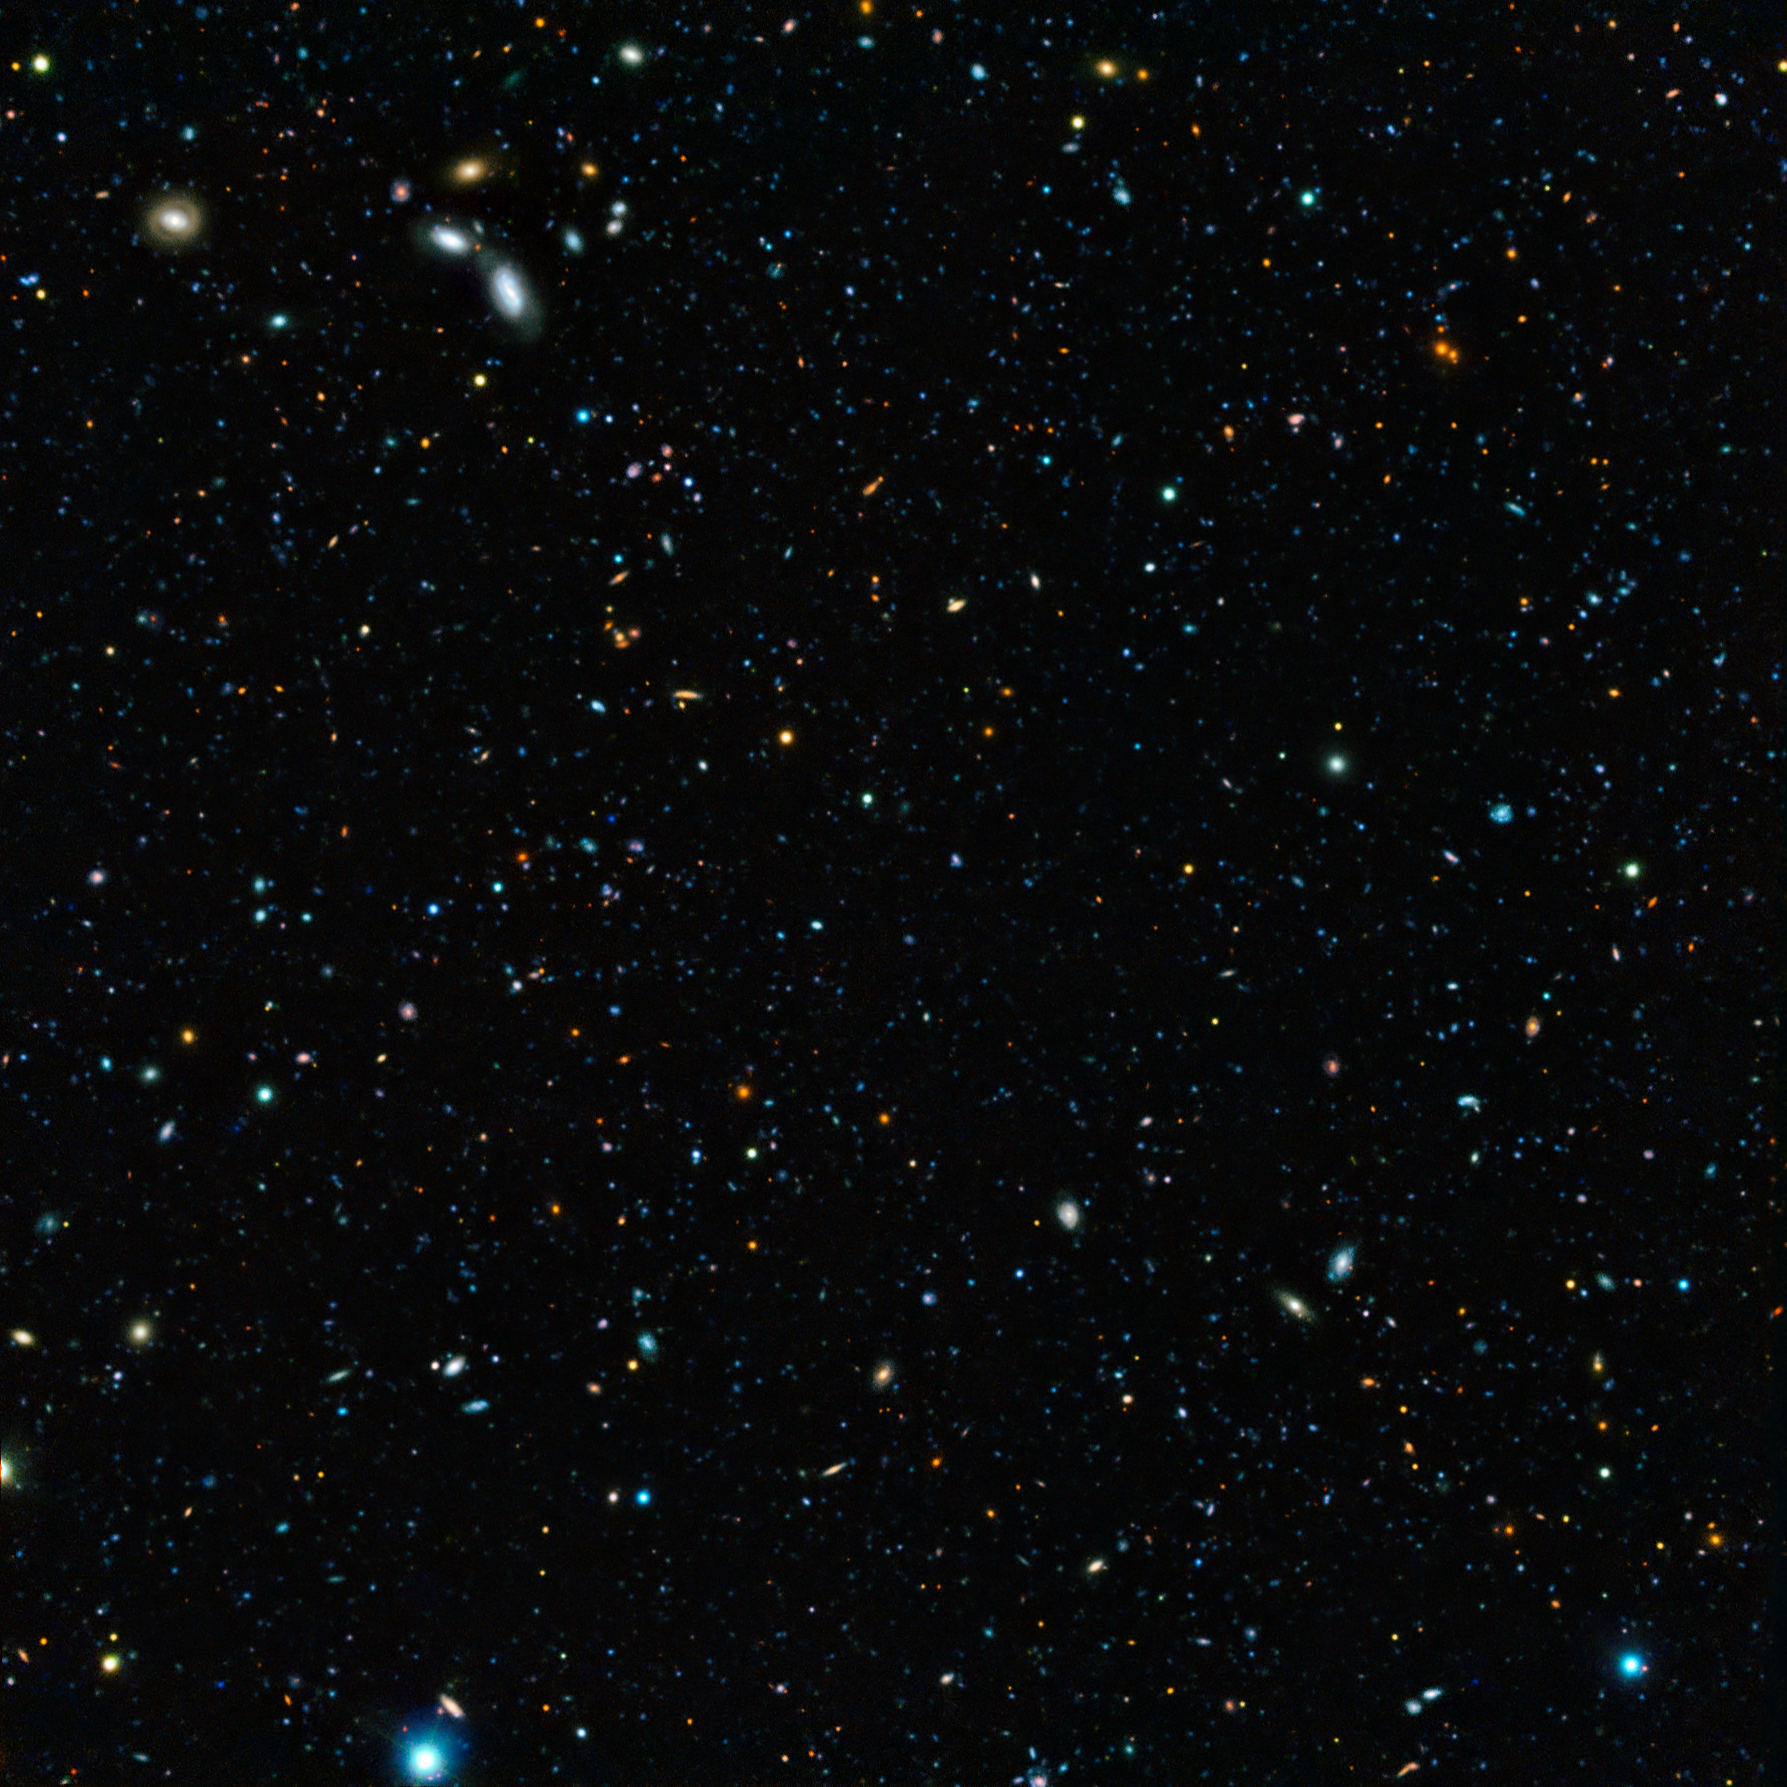

The GOODS-South field

This composite image of the GOODS-South field — the result of an extremely deep survey using two of the four giant 8.2-metre telescopes composing ESO’s Very Large Telescope (VLT) and a unique custom-built filter — shows some of the faintest galaxies ever seen. It also allows astronomers to determine that 90% of galaxies whose light took 10 billion years to reach us have gone undiscovered.

The image is based on data acquired with the FORS and HAWK-I instruments on the VLT. It shows in particular two varieties of light emitted by excited hydrogen atoms, known as Lyman-alpha and H-alpha.

Credit: ESO/M. Hayes